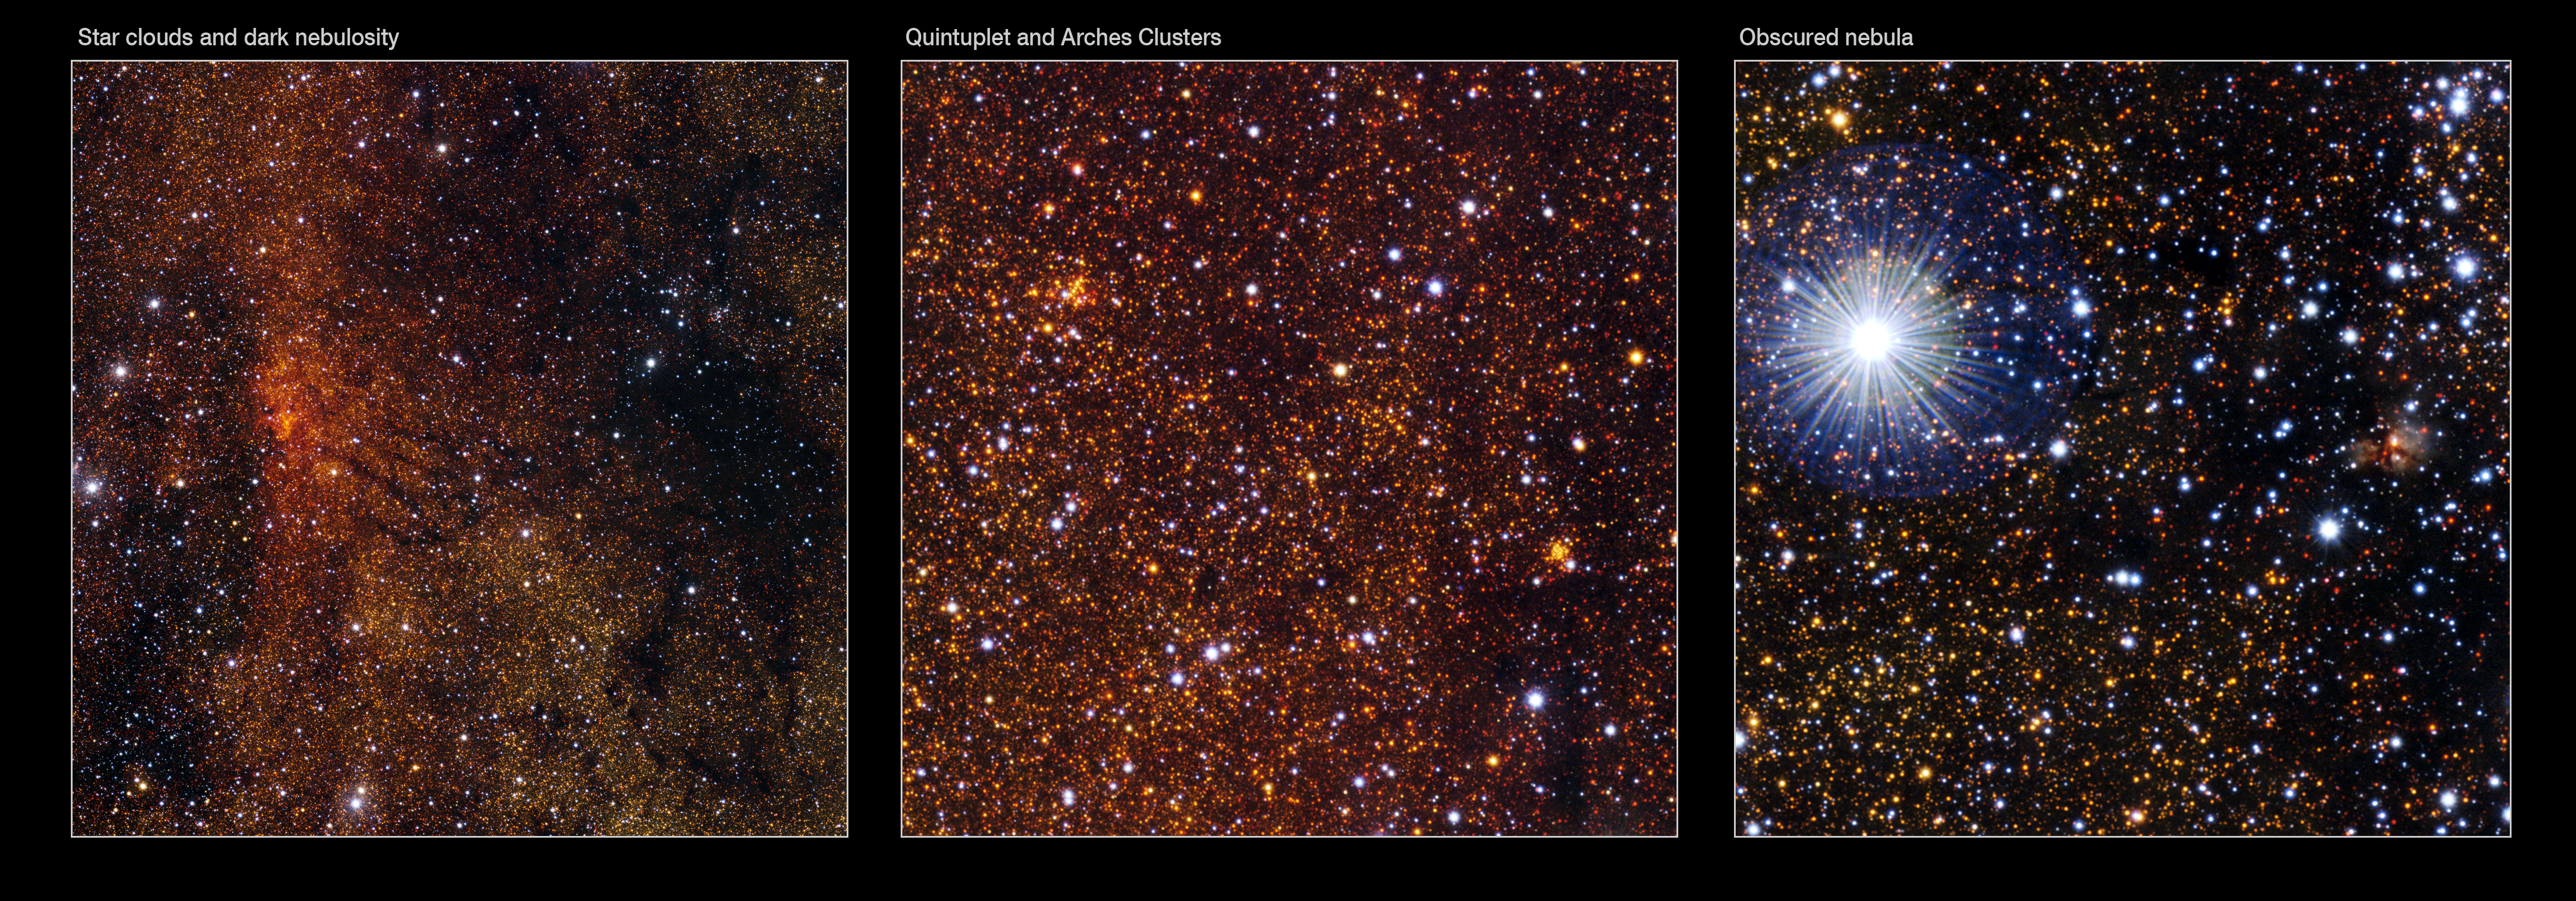

Details of the VISTA Galactic Centre image

Left: Clouds of stars and dust towards the heart of our galaxy. This detail from the VISTA infrared image of the central regions of the Milky Way shows a very dense star cloud to the left and complex branching clouds of dust to the right. The red colour comes from the scattering and absorption of the bluer light by thick clouds of fine dust. The same mechanism explains the rich red hues of sunsets on Earth. This extract is about twenty arcminutes across.

Centre: This tiny detail from VISTA’s infrared wide view of the Galactic Centre shows two rich and very well-known star clusters located close to the heart of the Milky Way and about 30,000 light-years from Earth in the direction of the constellation of Sagittarius. Both are hidden behind thick clouds of dust and cannot be seen in visible light. The clump of stars to the right is the Arches Cluster, the densest star cluster in our galaxy, and containing about one thousand hot young stars. To the left lies the Quintuplet Cluster, containing one of the most luminous stars in the Milky Way, also known as the Pistol Star. The field of view is about five arcminutes across.

Right: A tiny clump of nebulosity surrounding a small group of young stars is hidden deep in the VISTA infrared view of the rich star clouds towards the centre of our galaxy and appears on the right of this small image extract. The dazzling object on the left is a faint star. This picture shows a field about four arcminutes across.

Credit: ESO/VISTA. Acknowledgment: Cambridge Astronomical Survey Unit